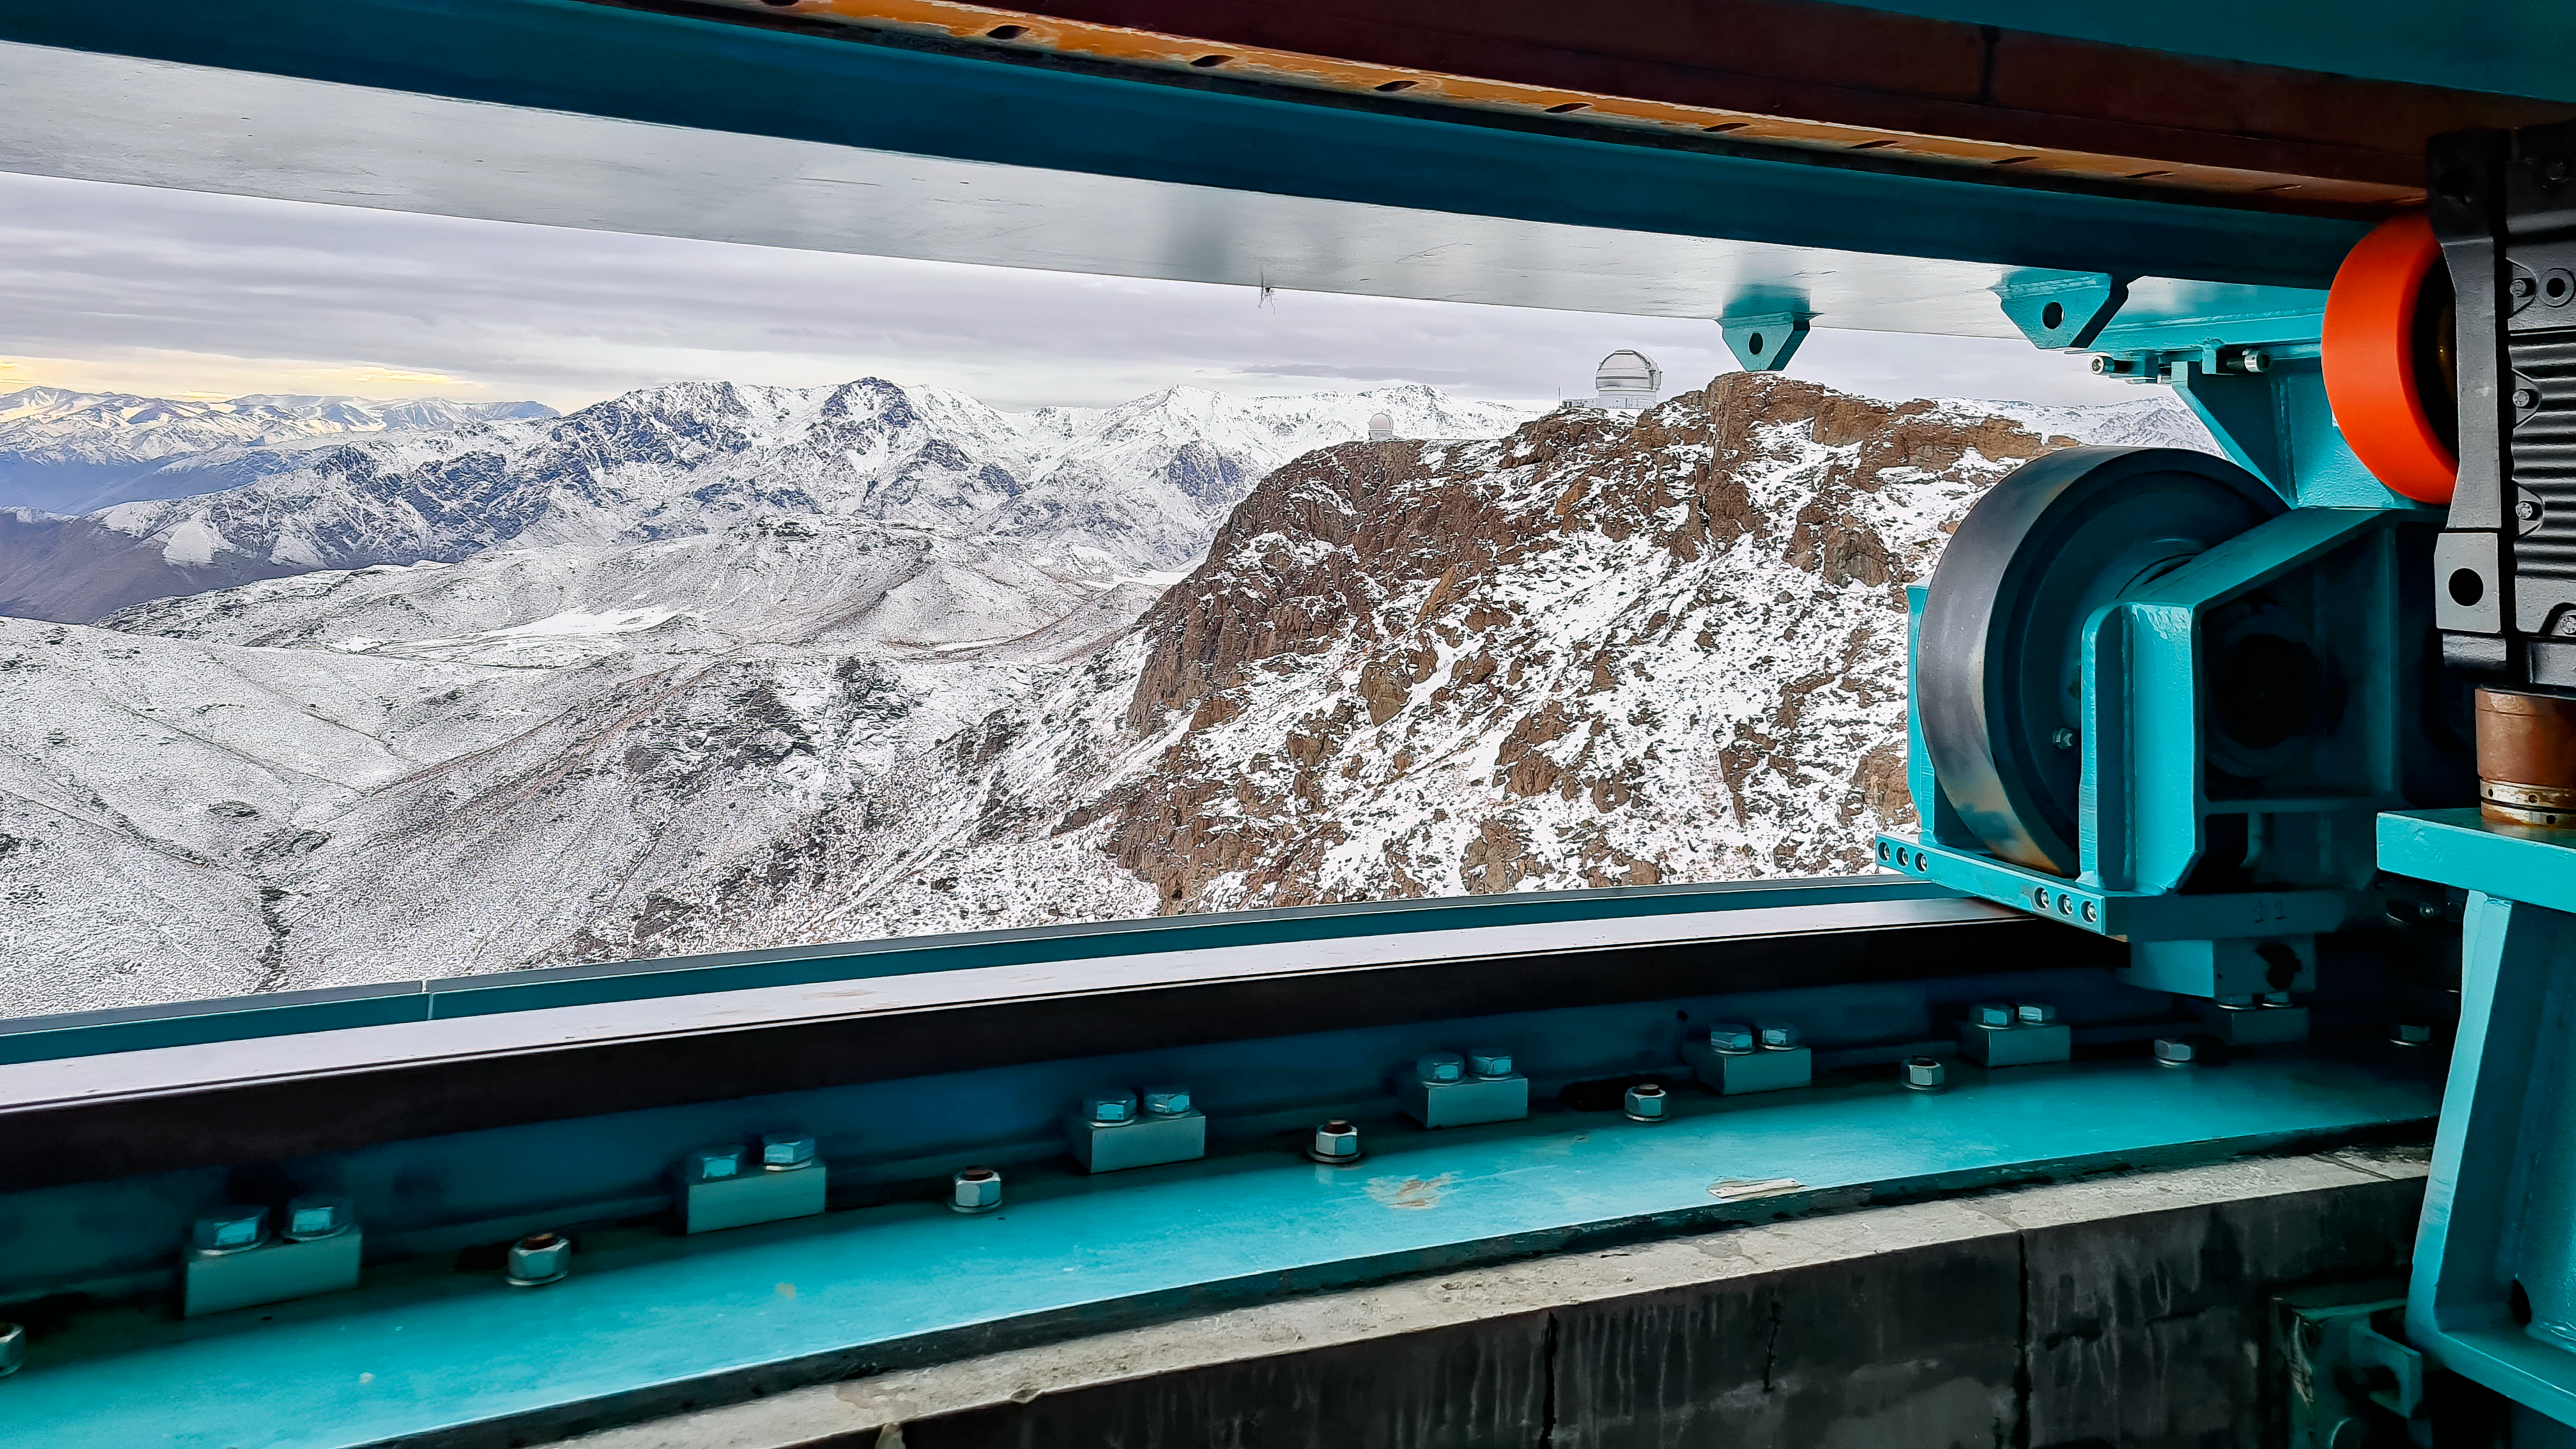

Rubin TMA Azimuth Track

During an inspection at NSF-DOE Vera C. Rubin Observatory in July 2020, a small amount of water was found and cleaned from the Telescope Mount Assembly (TMA) azimuth track.

Credit: RubinObs/NOIRLab/SLAC/NSF/DOE/AURA